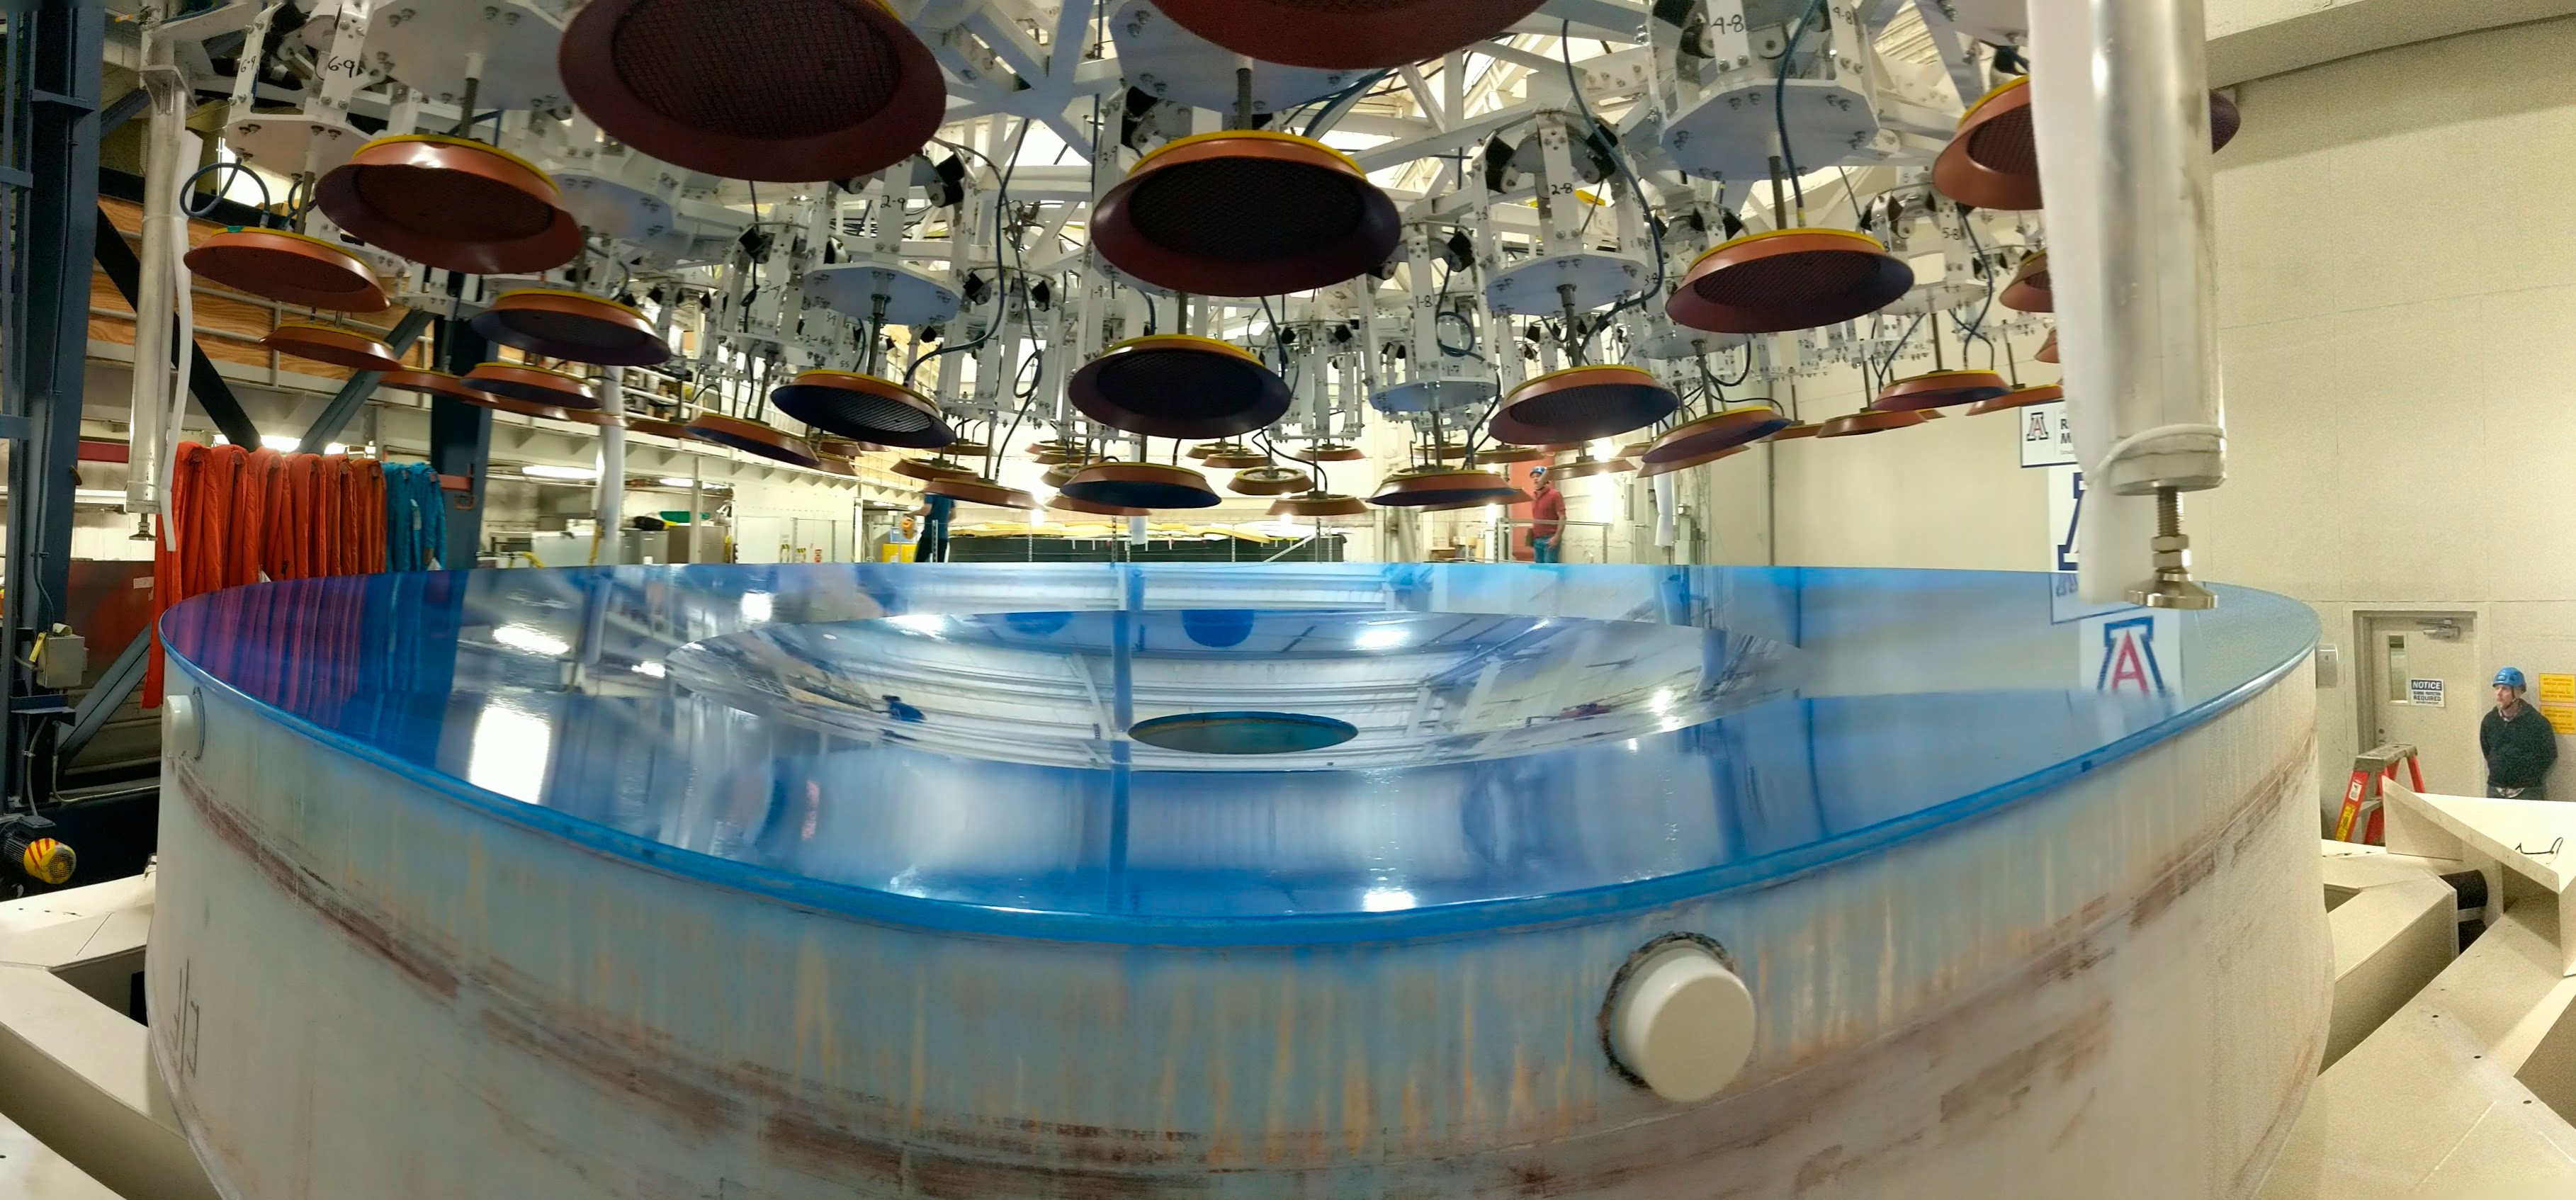

M1M3 Preparations for Shipping

The LSST Primary/Tertiary Mirror (M1M3) is being prepared for shipping, which includes a refresh of the mirror's blue Opticoat protective coating. The object above the mirror is the custom vacuum lift, which will be used to safely lift the mirror into its transport container.

Credit: Rubin Observatory/NSF/AURA